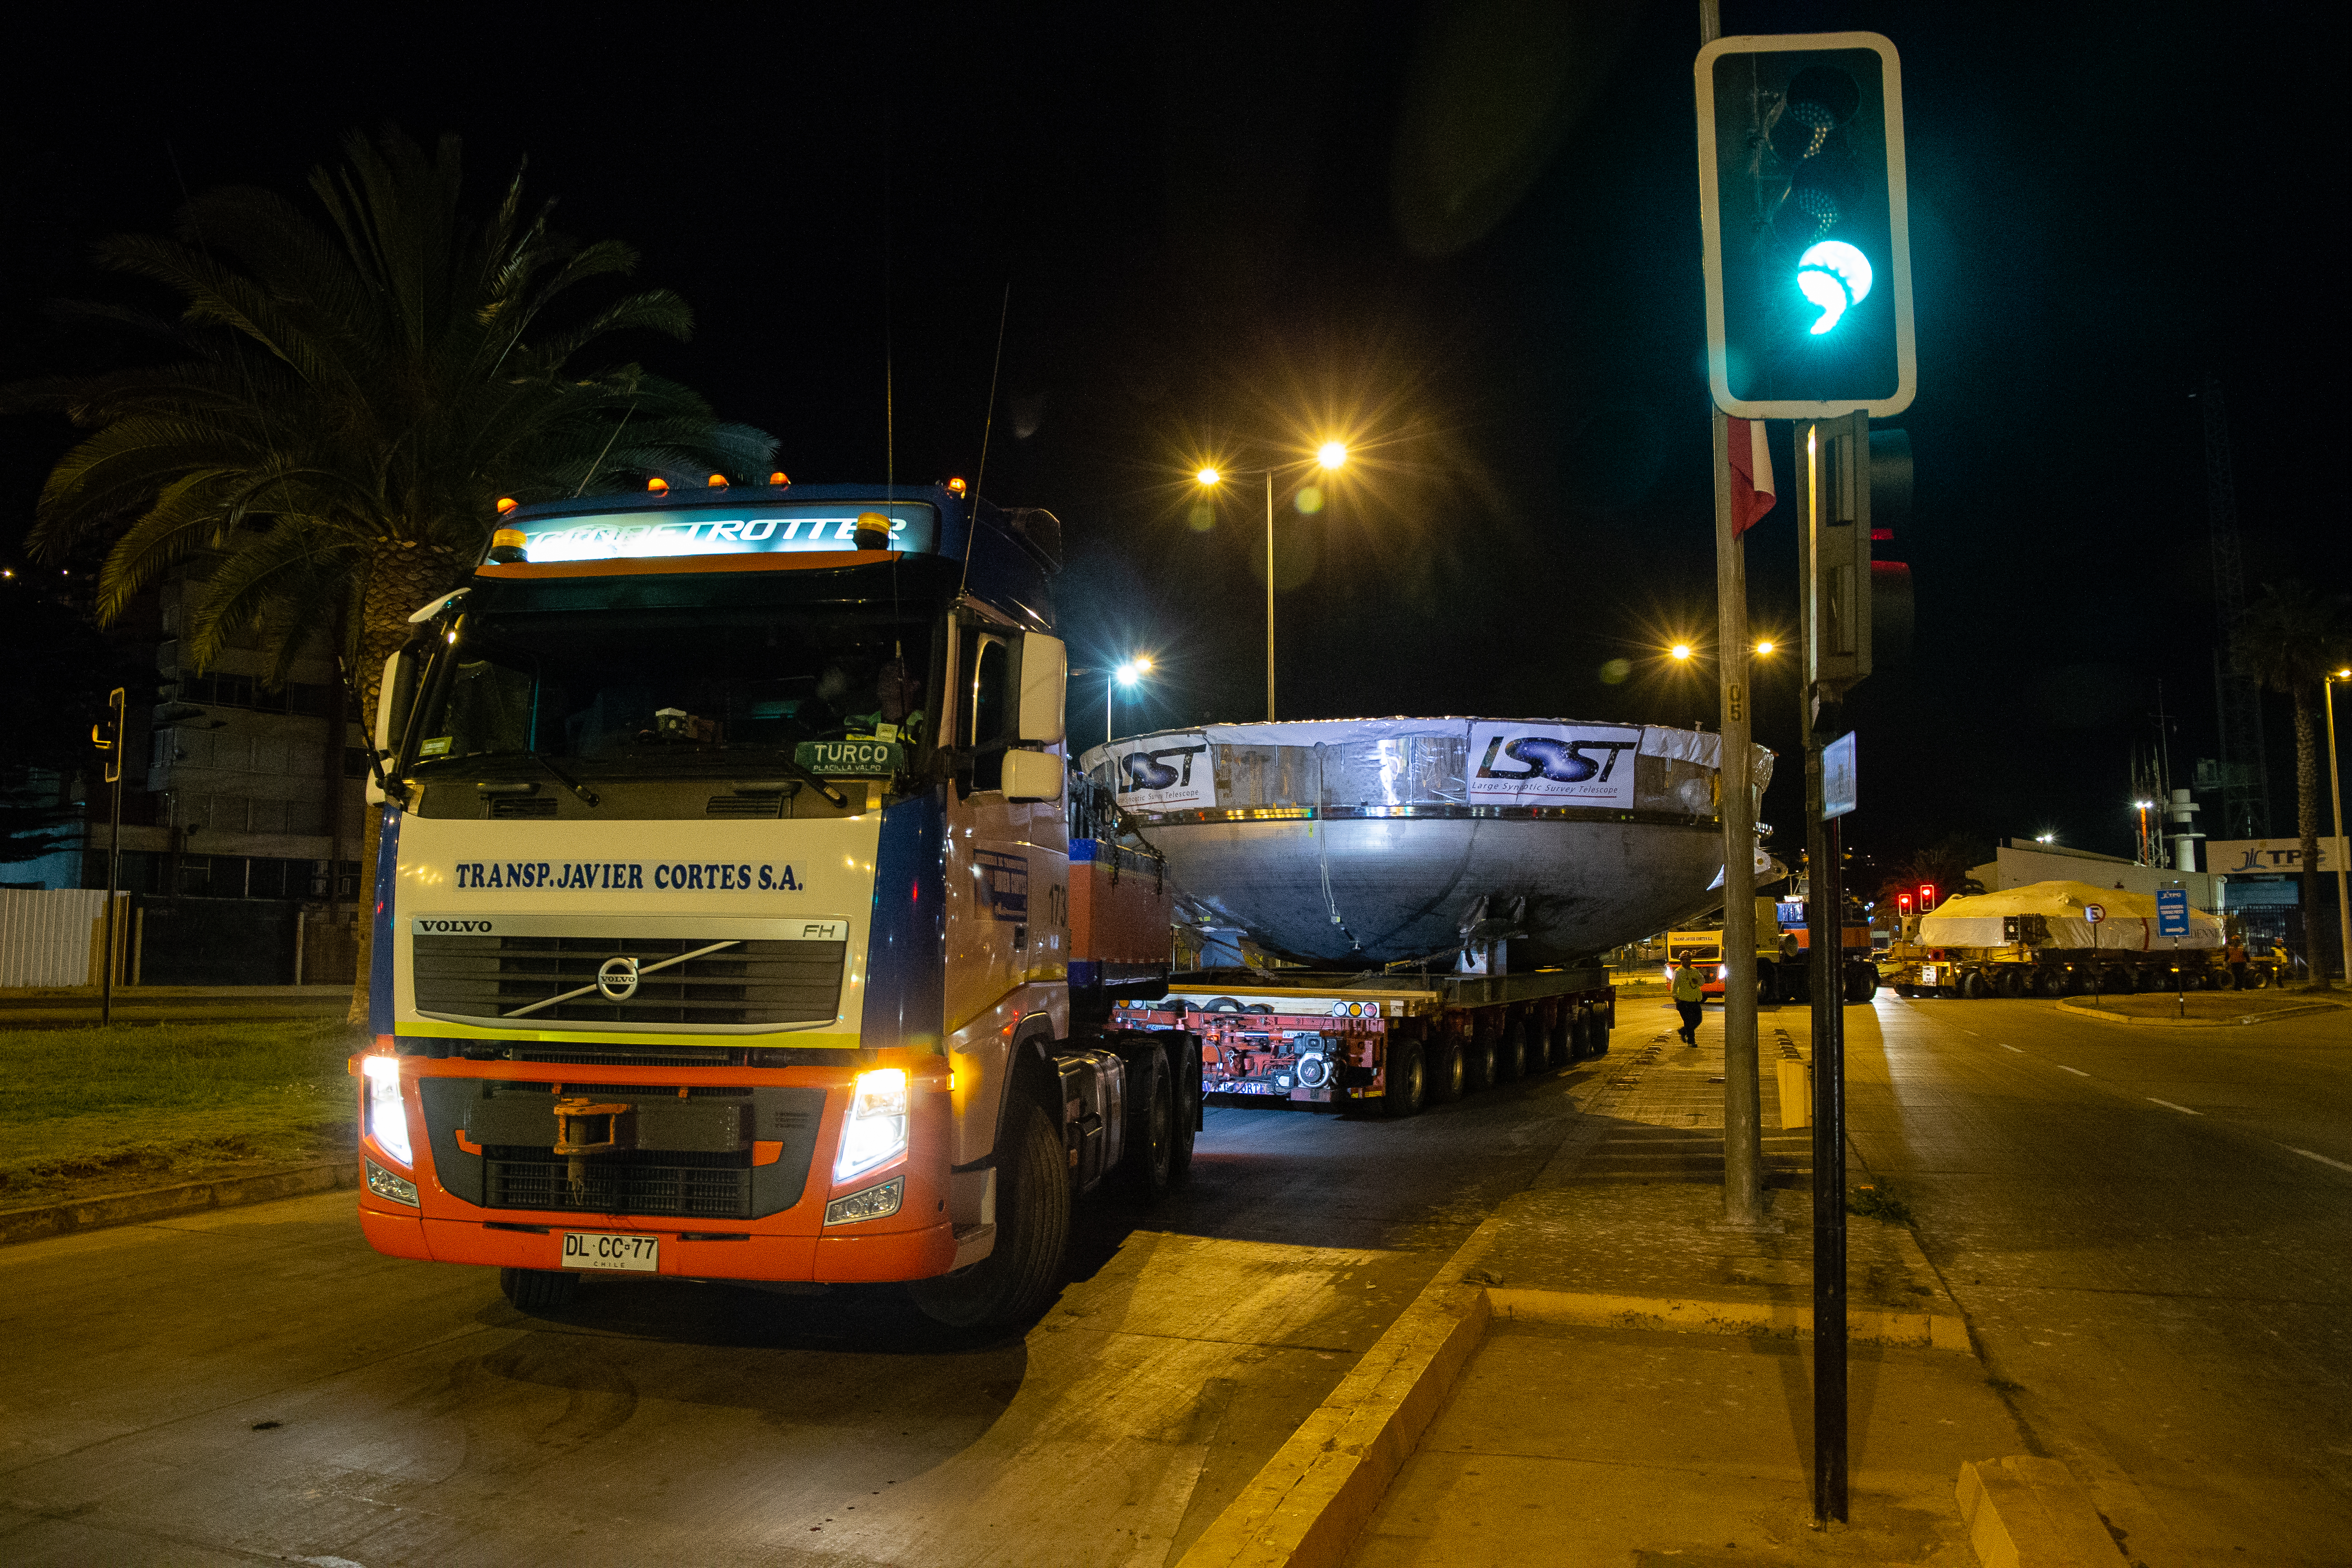

LSST Coating Chamber Transport

November 11, 2018 - The Coating Chamber for the Large Synoptic Survey Telescope (LSST) arrived on the summit of Cerro Pachón, safely completing a 15 week journey from Deggendorf, Germany, where it was constructed. The 128-ton Coating Chamber is the largest single piece of equipment to arrive at the LSST observatory site to date, and will soon be joined by the Telescope Mount Assembly (TMA), from Spain, and the 8.4-meter Primary/Tertiary (M1M3) Mirror, from the United States, which are expected to arrive in 2019.

Credit: Manuel Paredes/NSF/AURA/International Gemini Observatory/NOIRLab